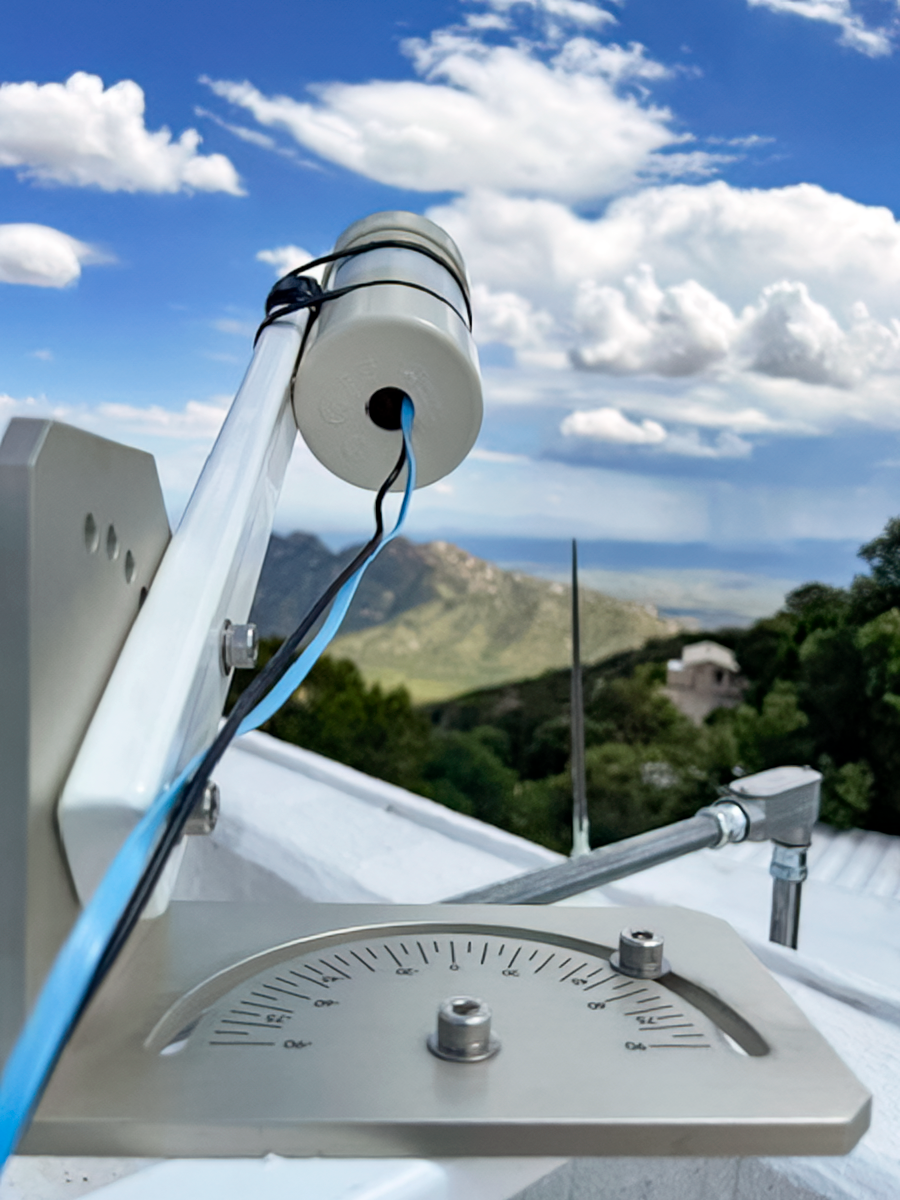

Sky Quality Meter on Kitt Peak

A Sky Quality Meter (SQM) on Kitt Peak pointing toward Tucson at 30 degrees elevation. The three SQMs installed on Kitt Peak monitor the sky brightness every night. The picture also shows the mounting platforms built by the Instrument Shop in Chile.

Credit: NOIRLab/NSF/AURA/W. Liu